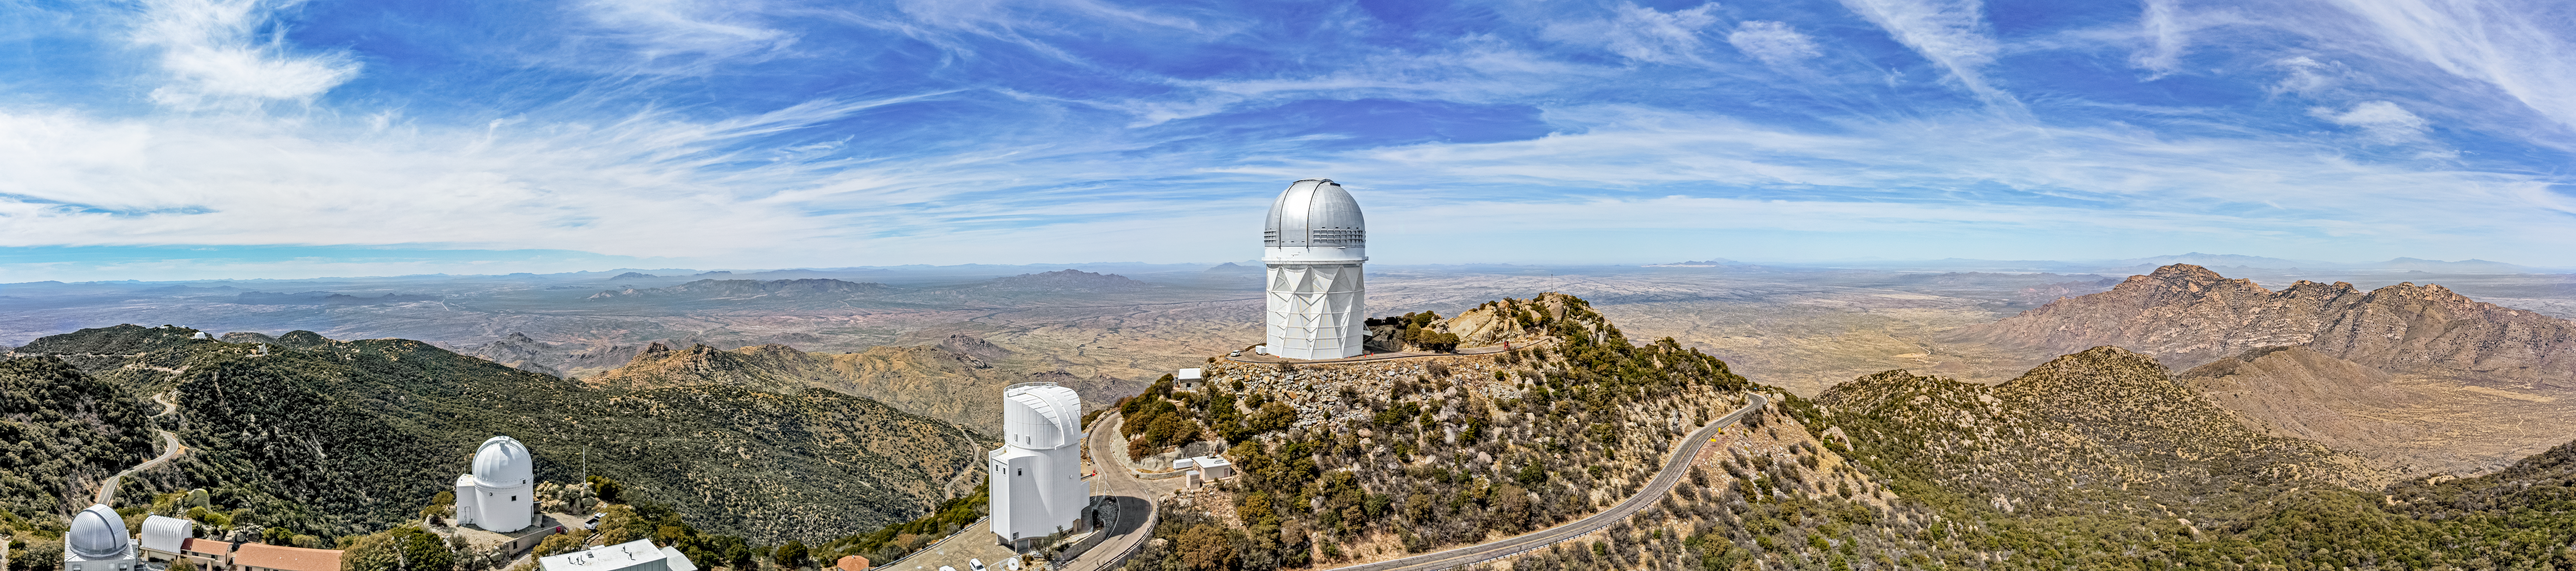

Nicholas U. Mayall 4-meter Telescope

The 18-story Nicholas U. Mayall 4-meter Telescope sits front and center in this aerial image of Kitt Peak National Observatory, a Program of NSF NOIRLab. Some of its neighboring telescopes can be seen as well, including the UA Bok 2.3-meter Telescope and the UArizona 0.9 and 1.8-meter Spacewatch Telescopes.

Credit: KPNO/NOIRLab/NSF/AURA